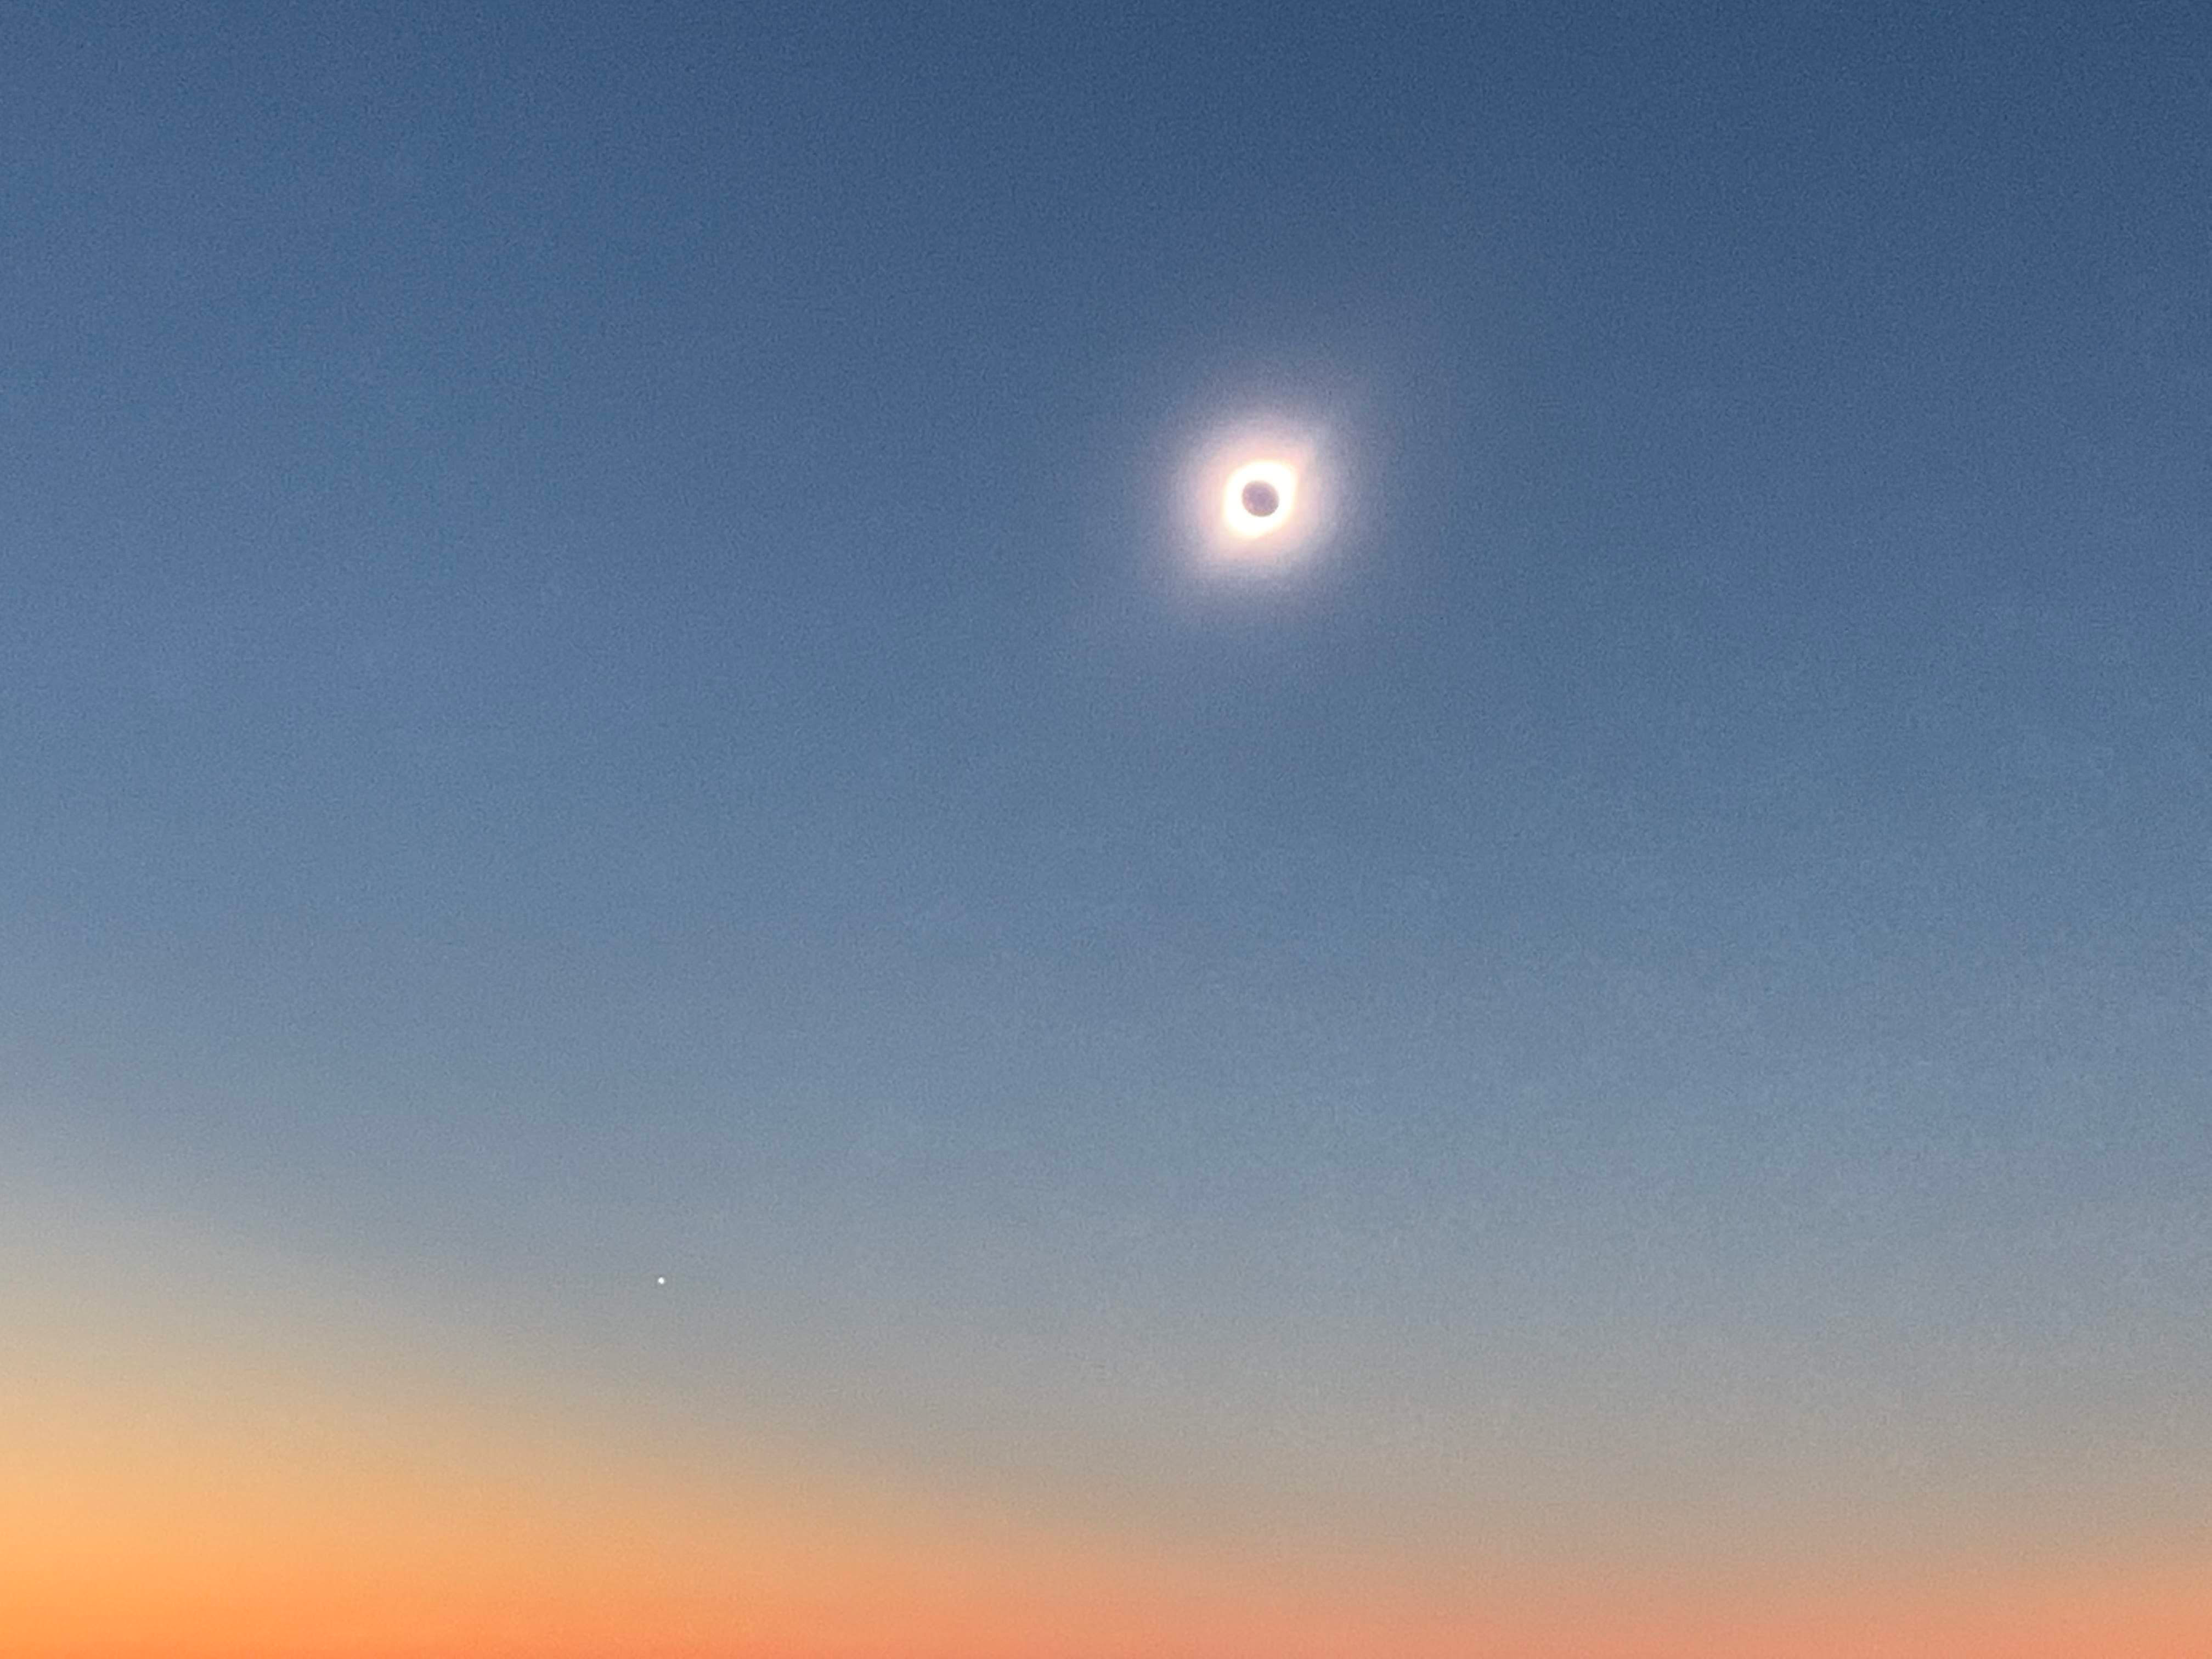

Eclipse Activities

A total solar eclipse was visible from Cerro Pachón on July 2, 2019. Although the LSST site, under construction, was not included as a viewing area, tours of LSST and a presentation by Claudia Araya, LSST EPO Chile Coordinator, were featured activities.

Credit: B Blum/NSF/AURA